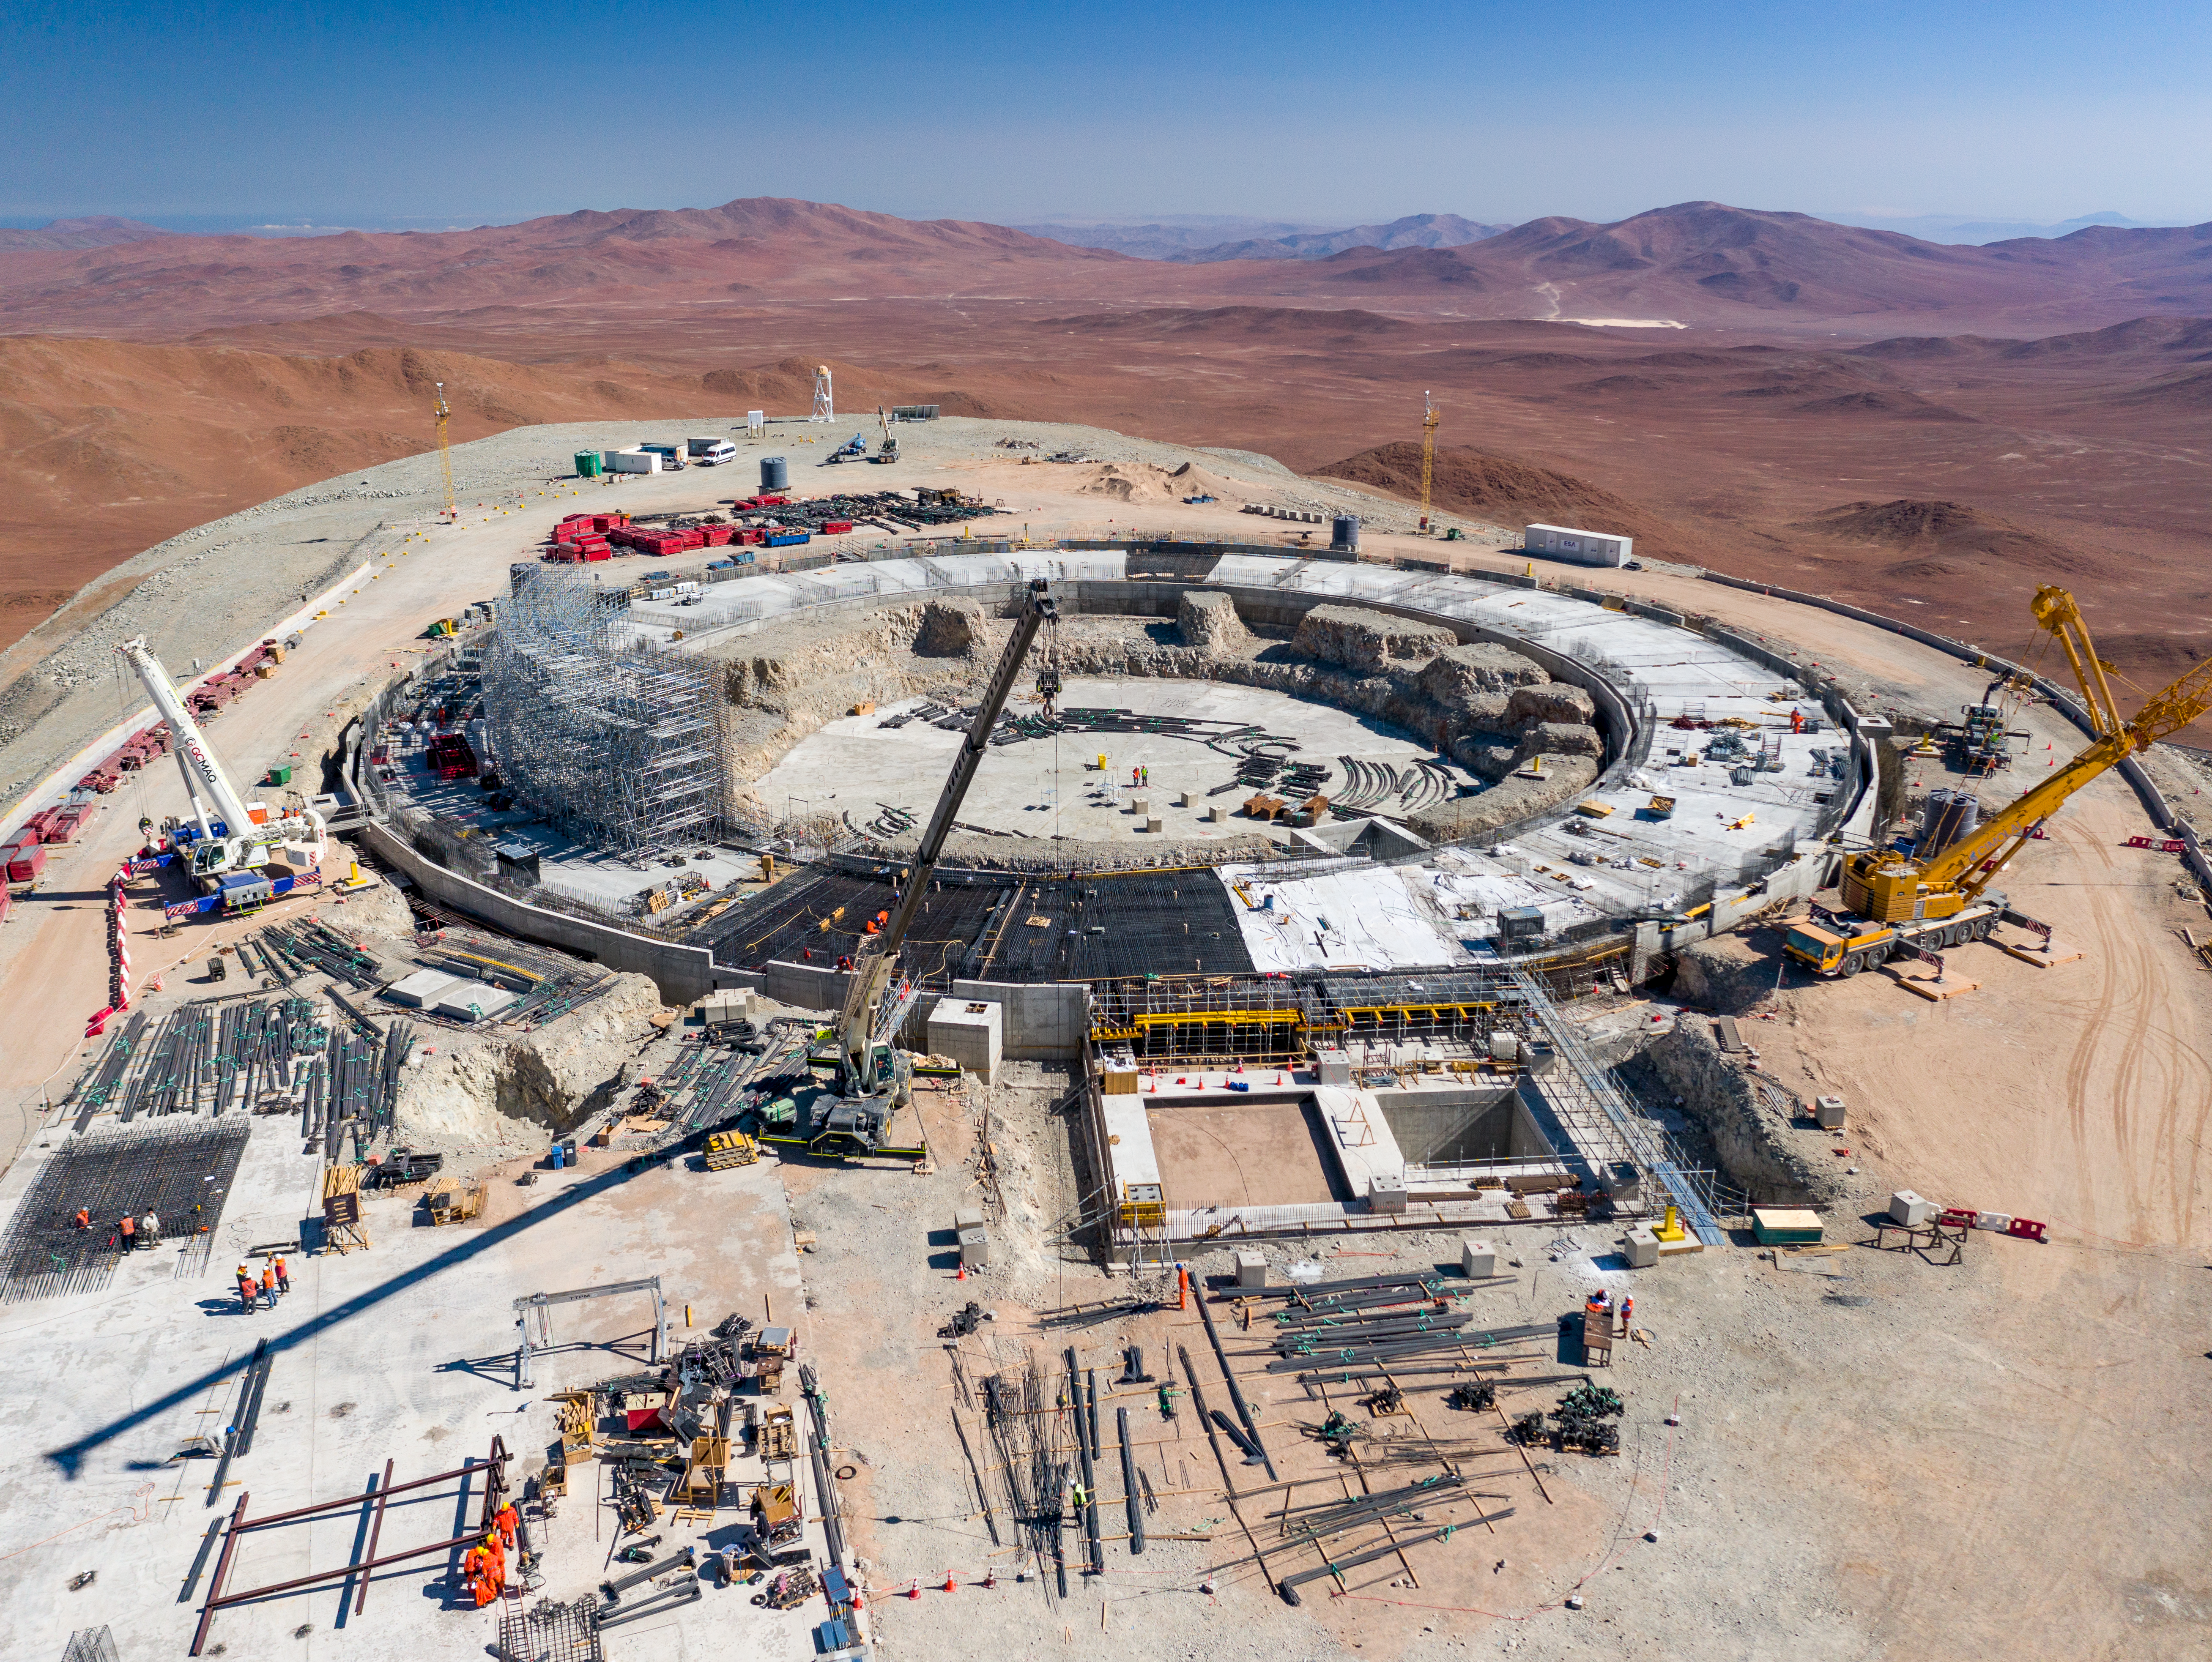

Extremely strong foundations

Construction on the world’s biggest eye on the sky, ESO’s Extremely Large Telescope (ELT) is making progress! After a significant slow-down of the building works due to the COVID-19 pandemic — including almost a year of complete site closure — works resumed in mid-2021. As this image from January 2022 shows, the foundations of the mammoth 39-m telescope have been laid, taking us one step closer to uncovering some of the most elusive mysteries of the Universe.

The first forms of the ELT’s spectacular dome are taking shape. The immense structure will be about 80 metres high, with a diameter of about 88 metres, roughly equivalent to the area of a football pitch. To the left you can see the scaffolding and the first formwork of the dome’s pier. The pier will be surrounded by a circular auxiliary building, and its concrete foundation is almost complete. The various electrical, thermal, and hydraulic plants used to operate the ELT will be housed here. The entire structure will rest on shock absorbers, already installed and aligned, to protect against major earthquakes and other vibrations.

In front of the dome, next to where the entrance will be, the eagle-eyed observer can spot a deep pit, which will host a special tower to test and calibrate the telescope’s M4 mirror. This mirror, which is a fundamental component of the adaptive optics system of the ELT, can be quickly deformed to correct for turbulence in the Earth’s atmosphere, as well as vibrations caused by the telescope’s motion and the wind. When finished, this will be the largest adaptive mirror ever made for a telescope, allowing ESO’s ELT to see the Universe in unprecedented detail.

Credit: G. Hüdepohl (atacamaphoto.com)/ESO